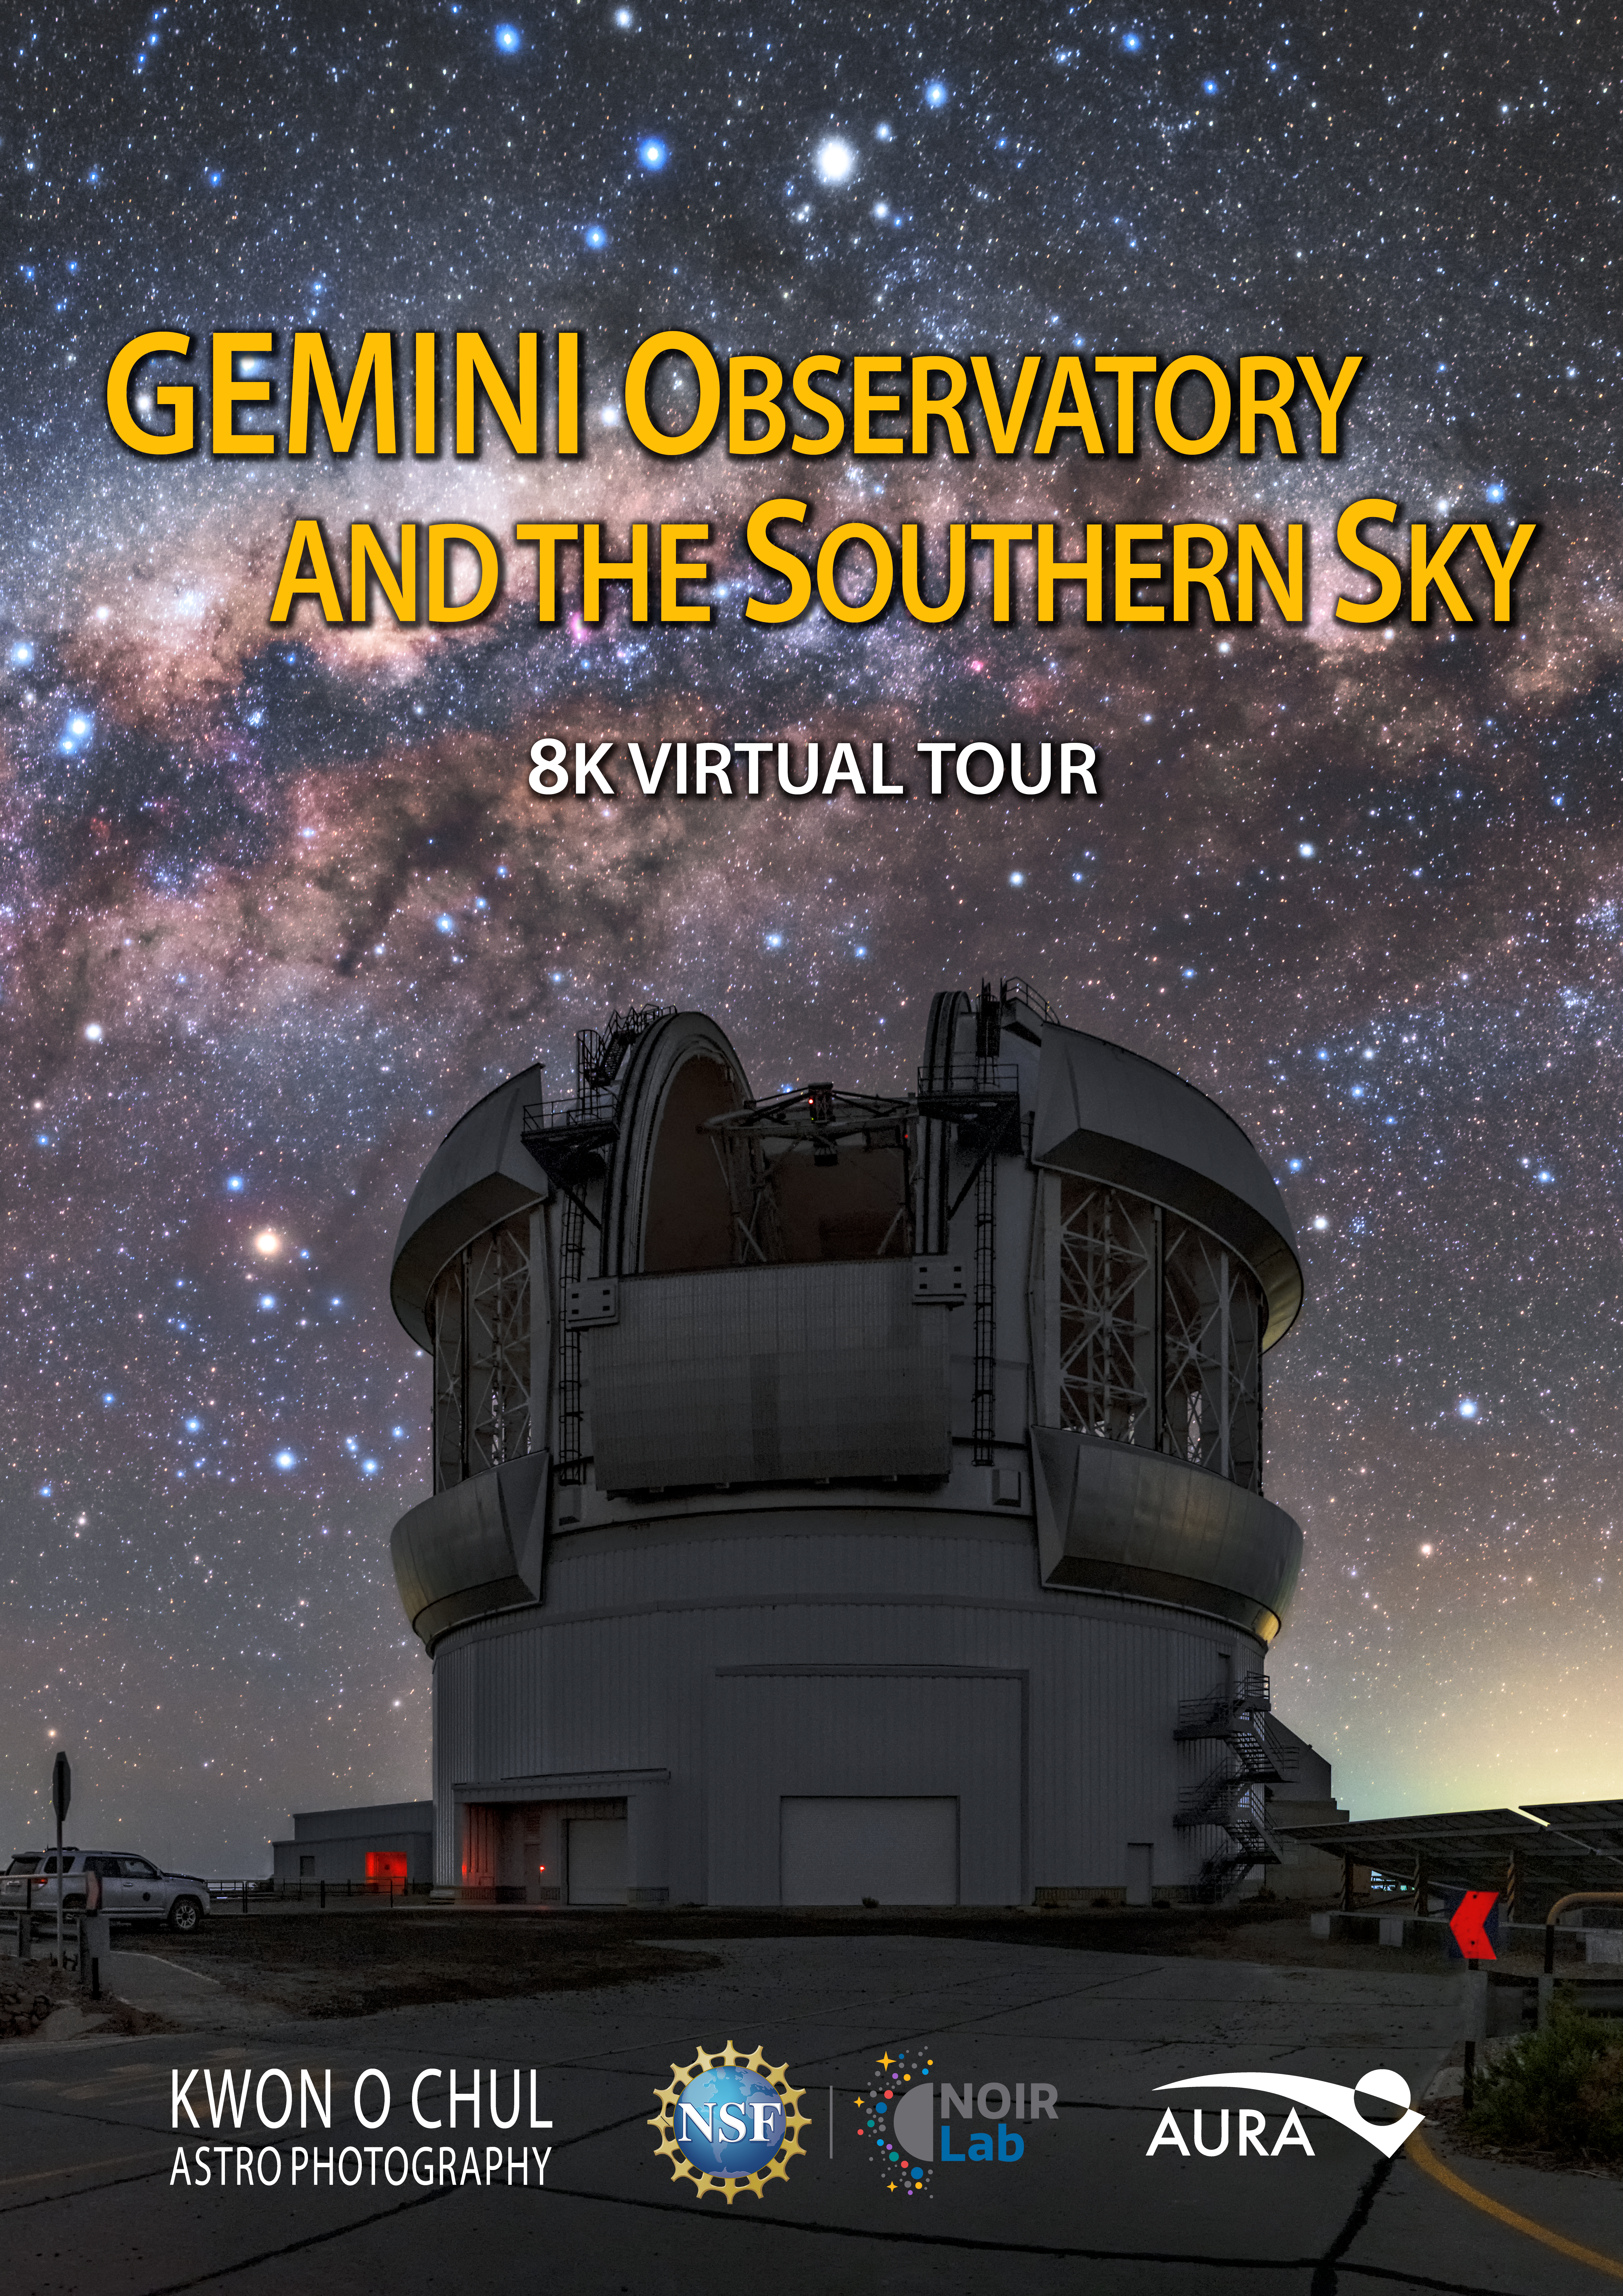

Poster for the planetarium show Gemini Observatory and the Southern Sky

Poster for the planetarium show Gemini Observatory and the Southern Sky.

Credit: Kwon O Chul Astrophotography